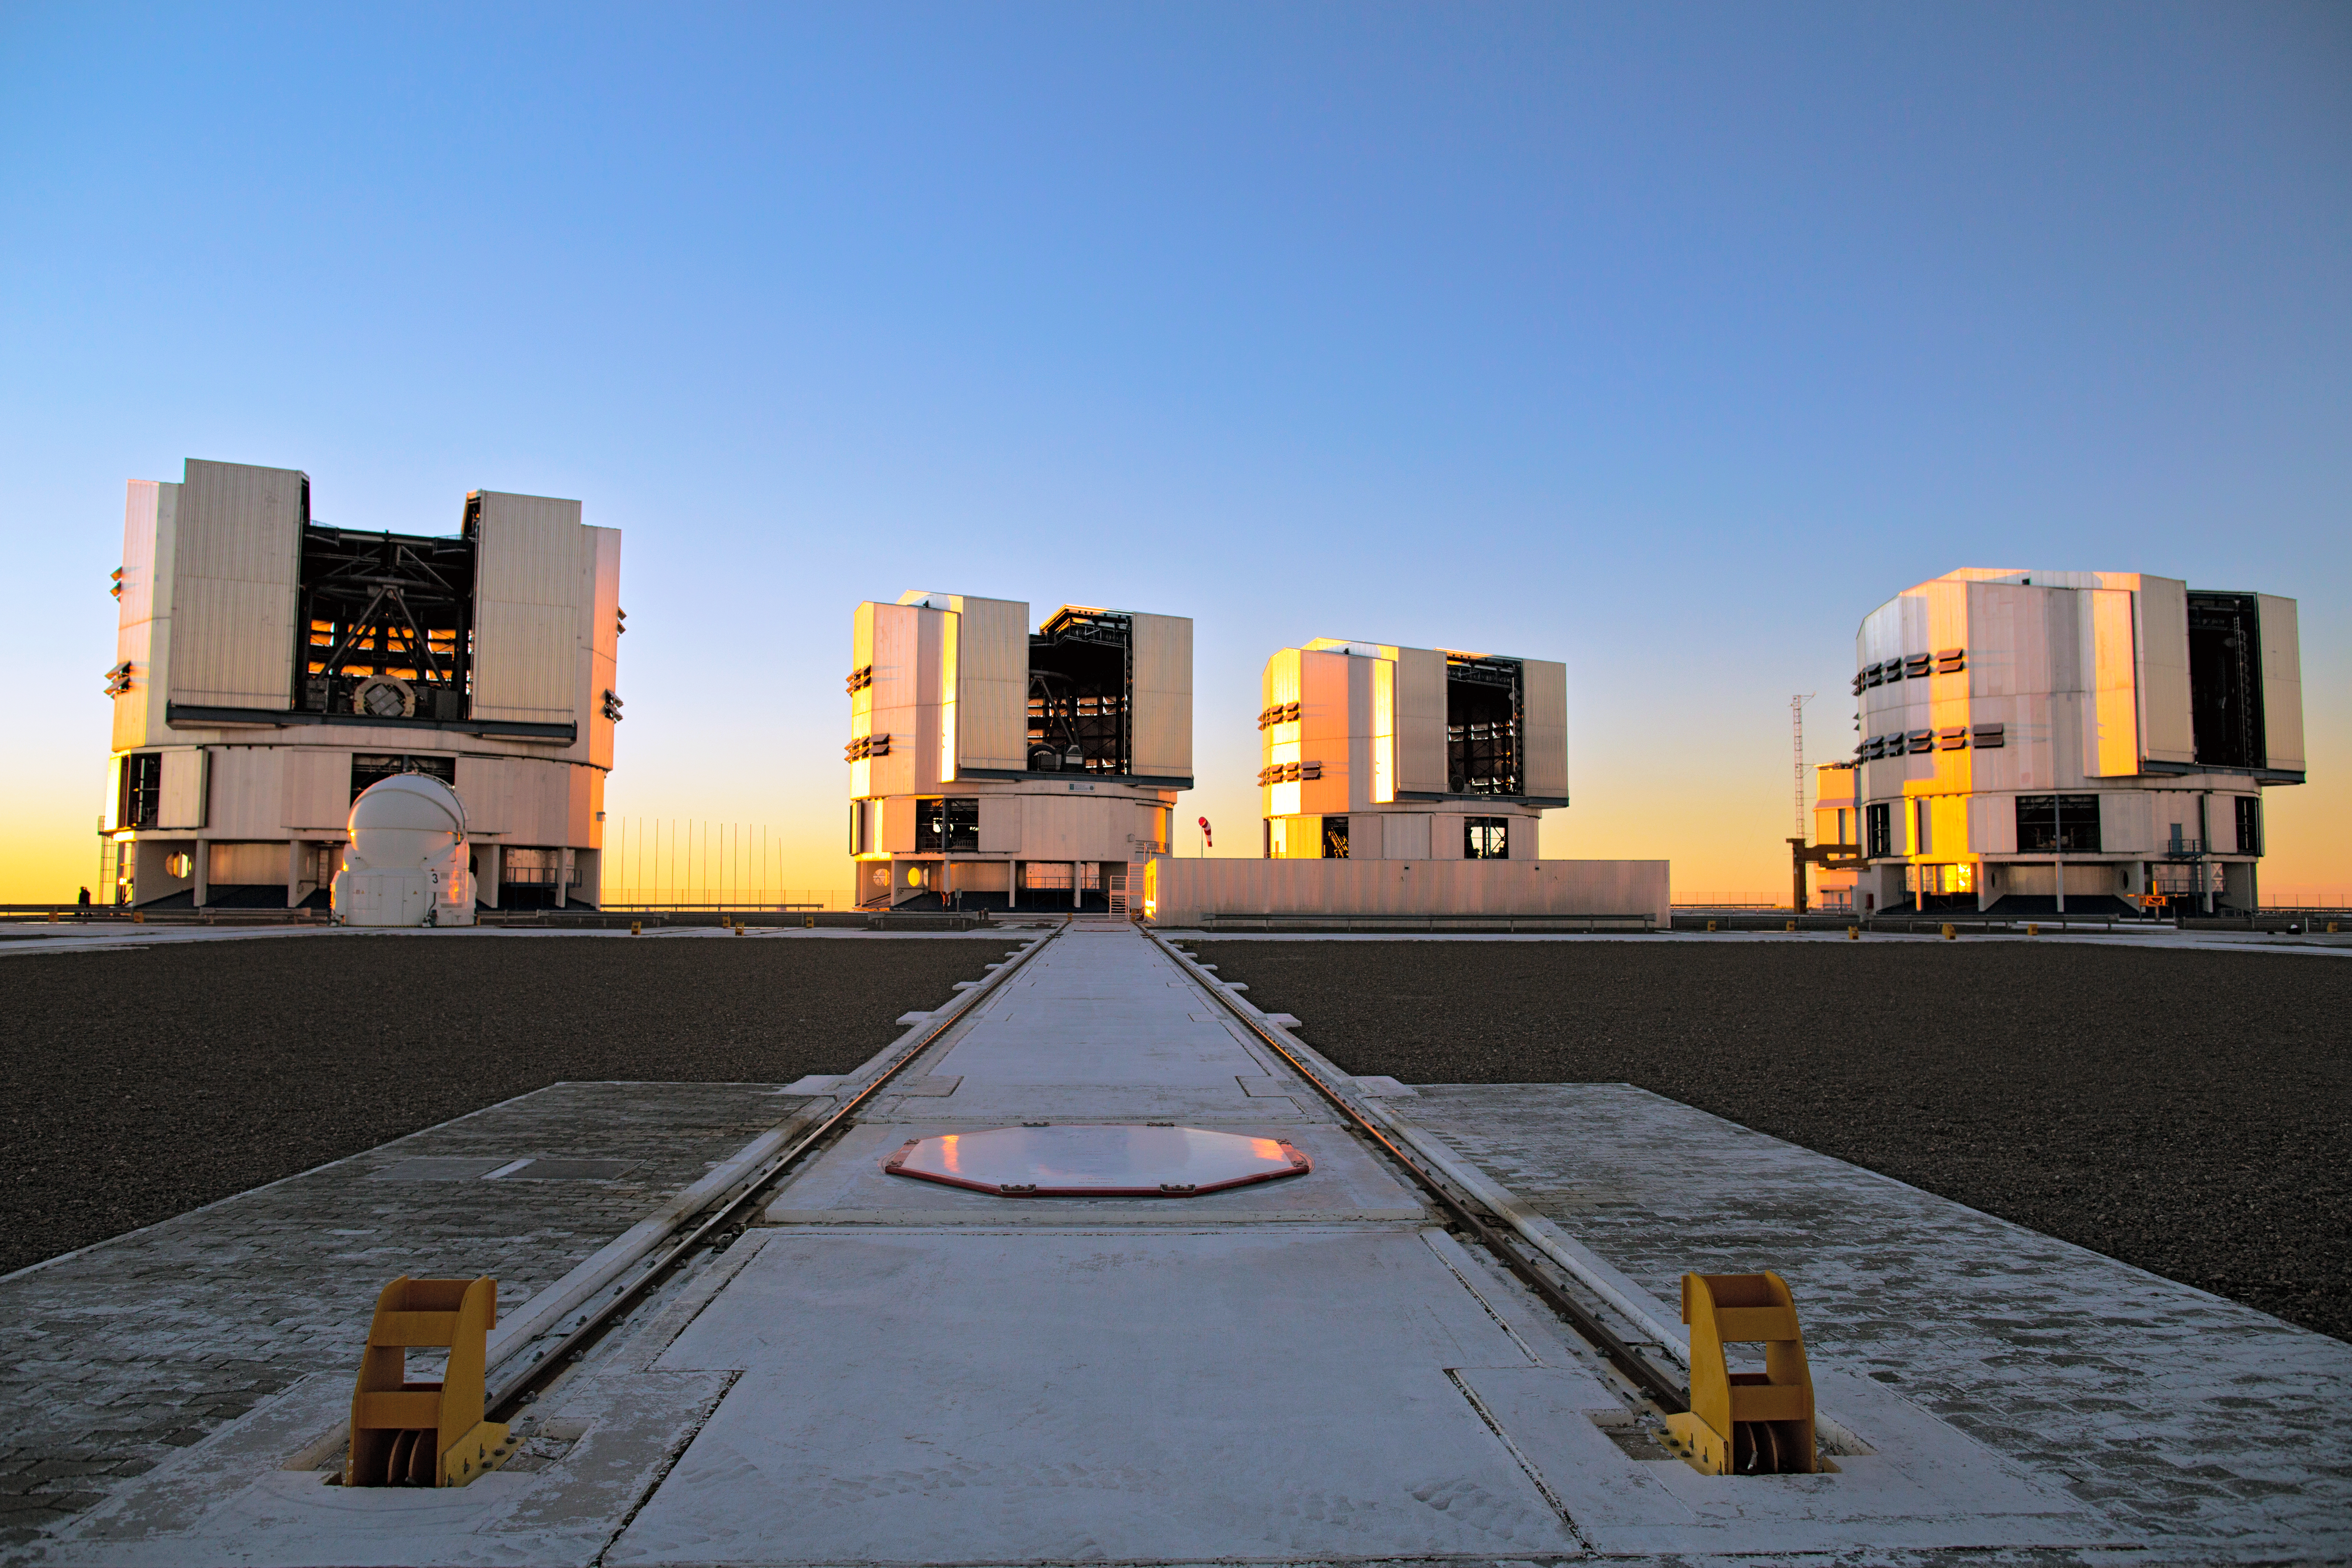

VLT spotlight

A view of the platform of the Very Large Telescope array (VLT) — the flagship facility for European ground-based astronomy. Shown are the four Unit Telescopes with main mirrors of 8.2m diameter. Together with the four movable 1.8m diameter Auxiliary Telescopes (one shown left) they can work together, to form a giant ‘interferometer’, the ESO Very Large Telescope Interferometer. This allows astronomers to see details up to 25 times finer than with the individual telescopes.

Credit: ESO/S. Fandango